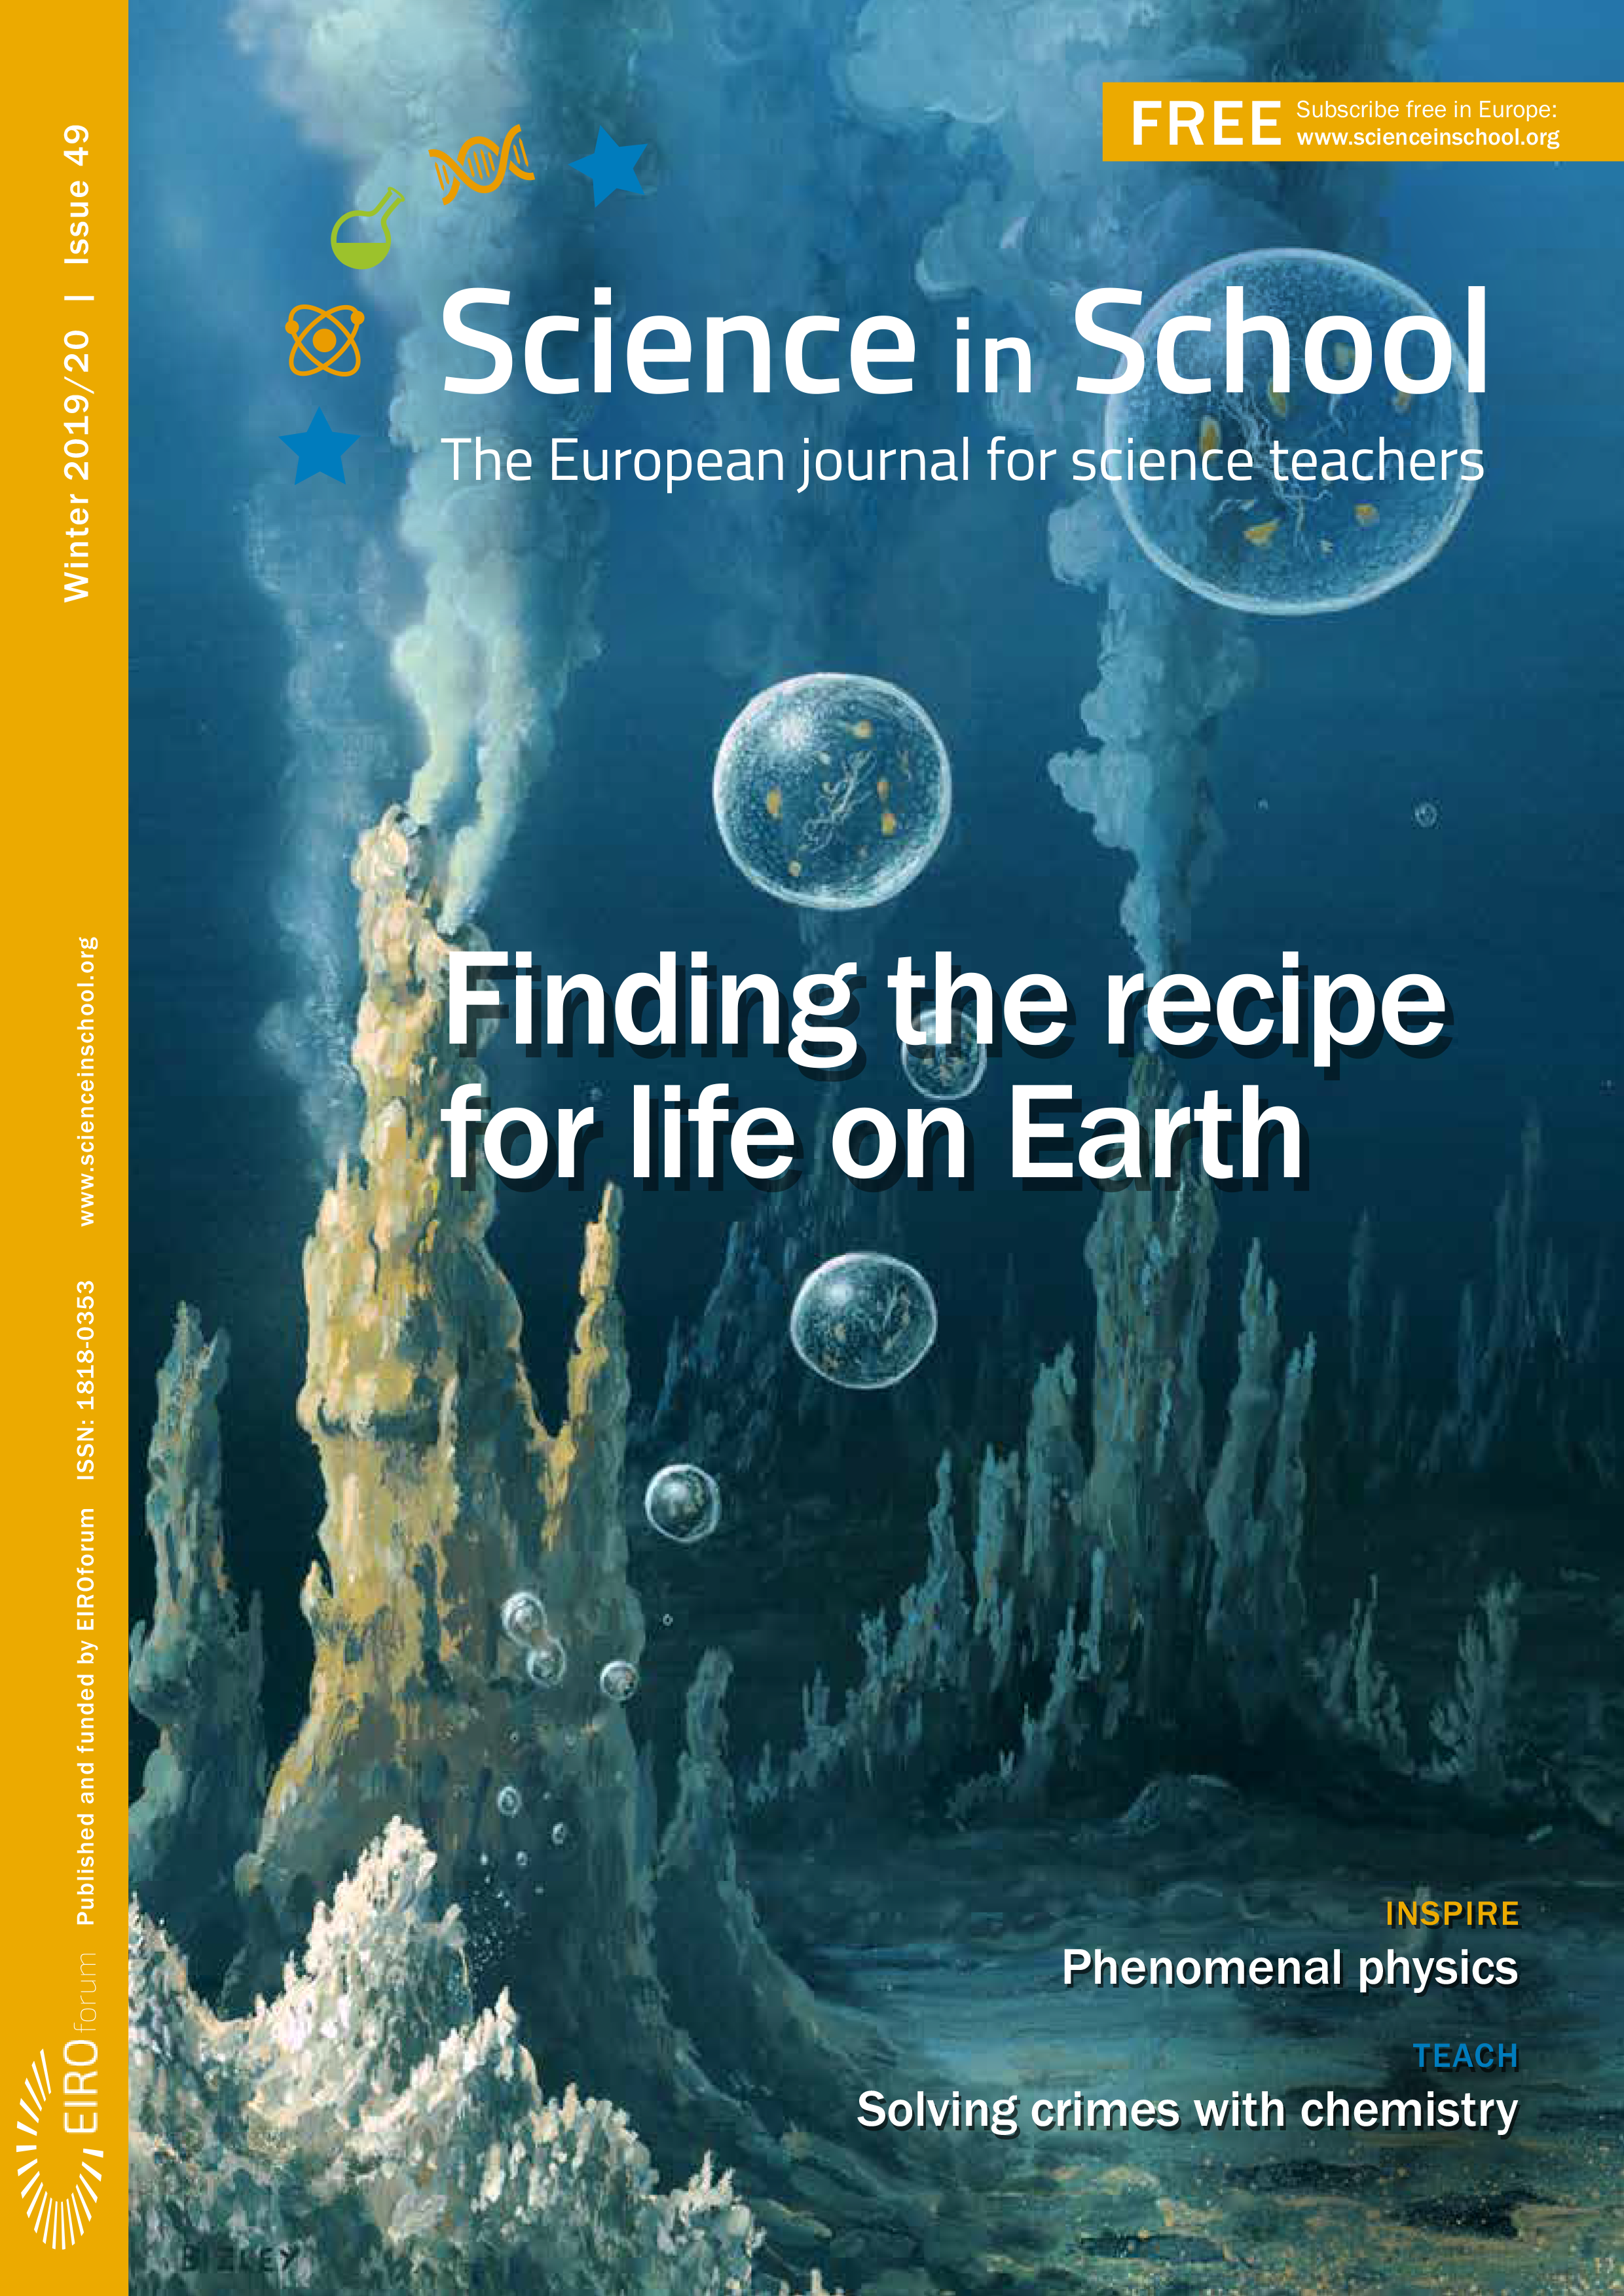

Front cover of Science in School 49

Front cover of Science in School 49.

Credit: ESO/Science in School